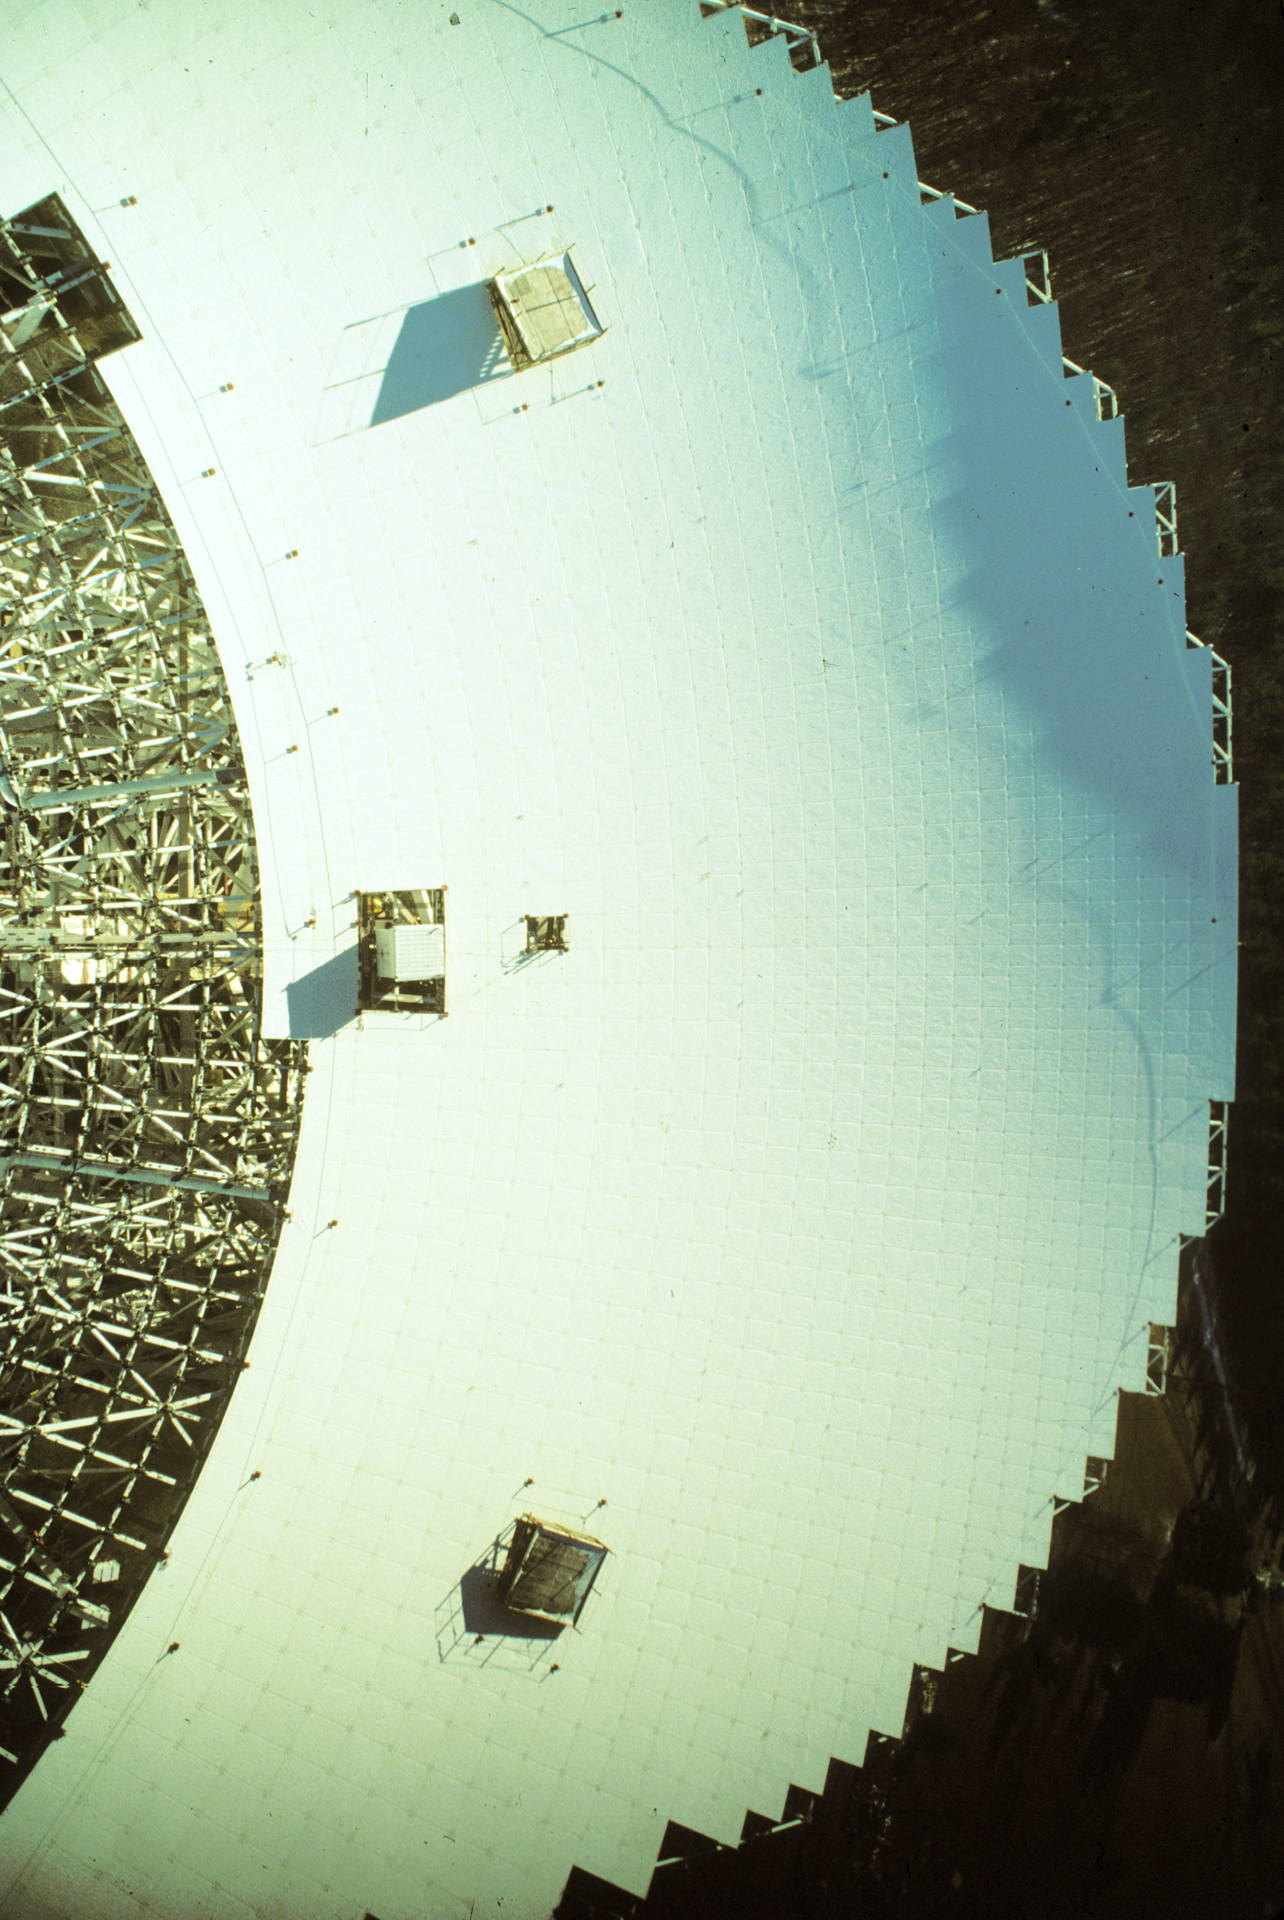

Paneling the GBT

The backup structure of the Green Bank Telescope is a crisscross of beams that carries an array of 2209 small motors that support a 2.3-acre surface of aluminum plates.

Credit: NRAO/AUI/NSF